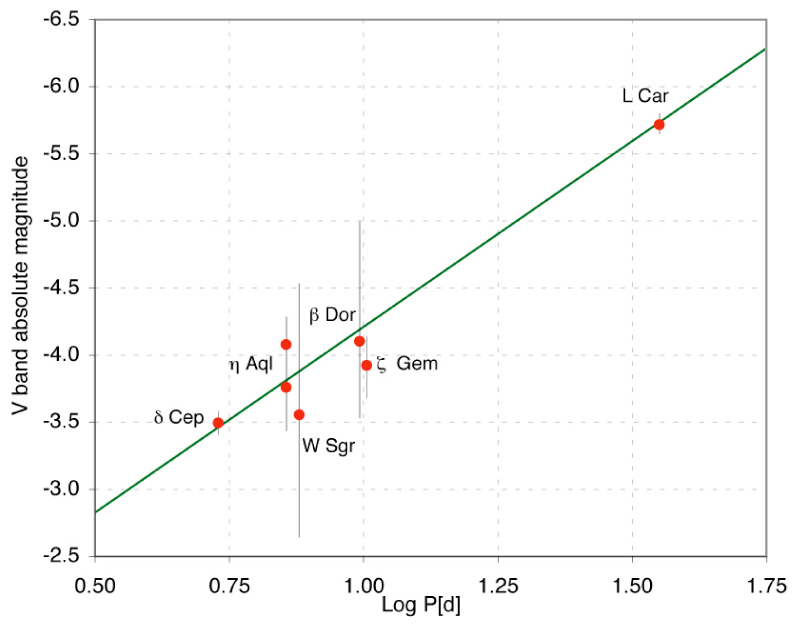

Period-luminosity relation for cepheids

Period-Luminosity relation in the V band, as deduced from the interferometric observations of Cepheids and the HST parallax measurement of Delta Cep. The green line is the fitted P-L relation, assuming the slope from previous authors (Gieren et al.; 1998, ApJ, 496, 17). The agreement between the model and the measurements is excellent, in particular for the high-precision measurements of Delta Cep and L Car.

Credit: ESO